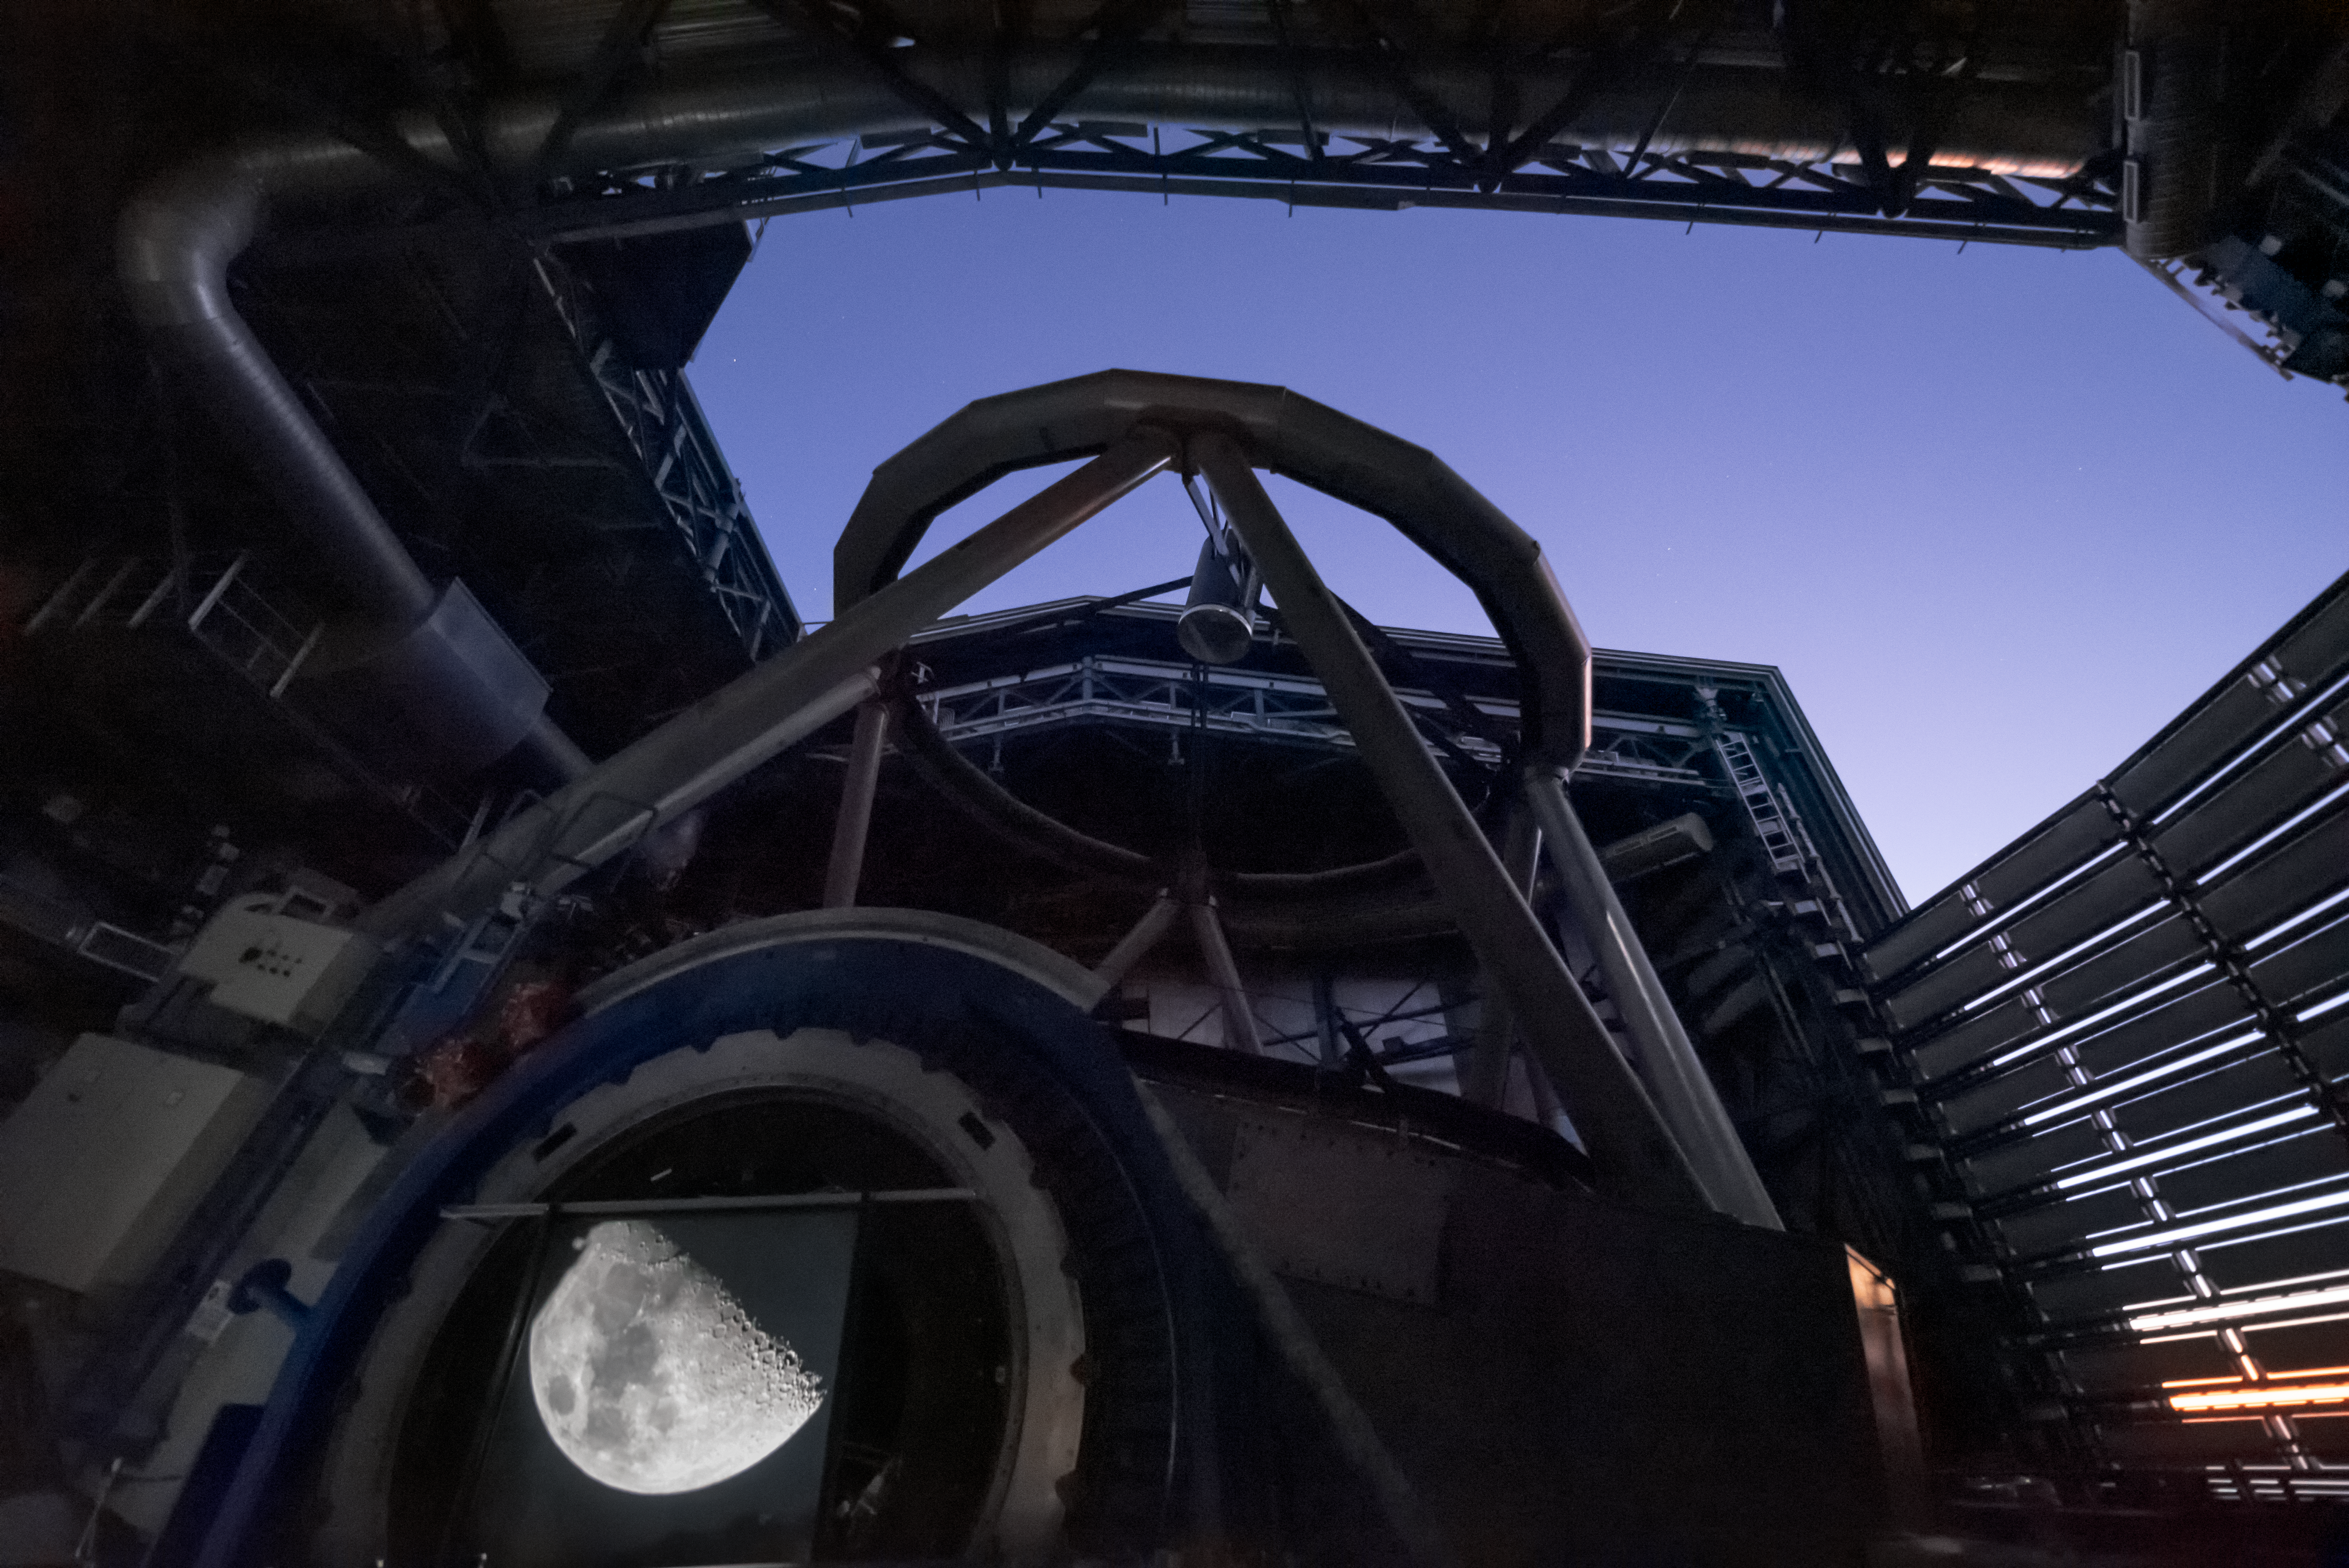

Observing the Moon at Paranal 2

Moon observations with the VLT telescope at Paranal Observatory.

Credit: G. Hüdepohl (atacamaphoto.com)/ESO